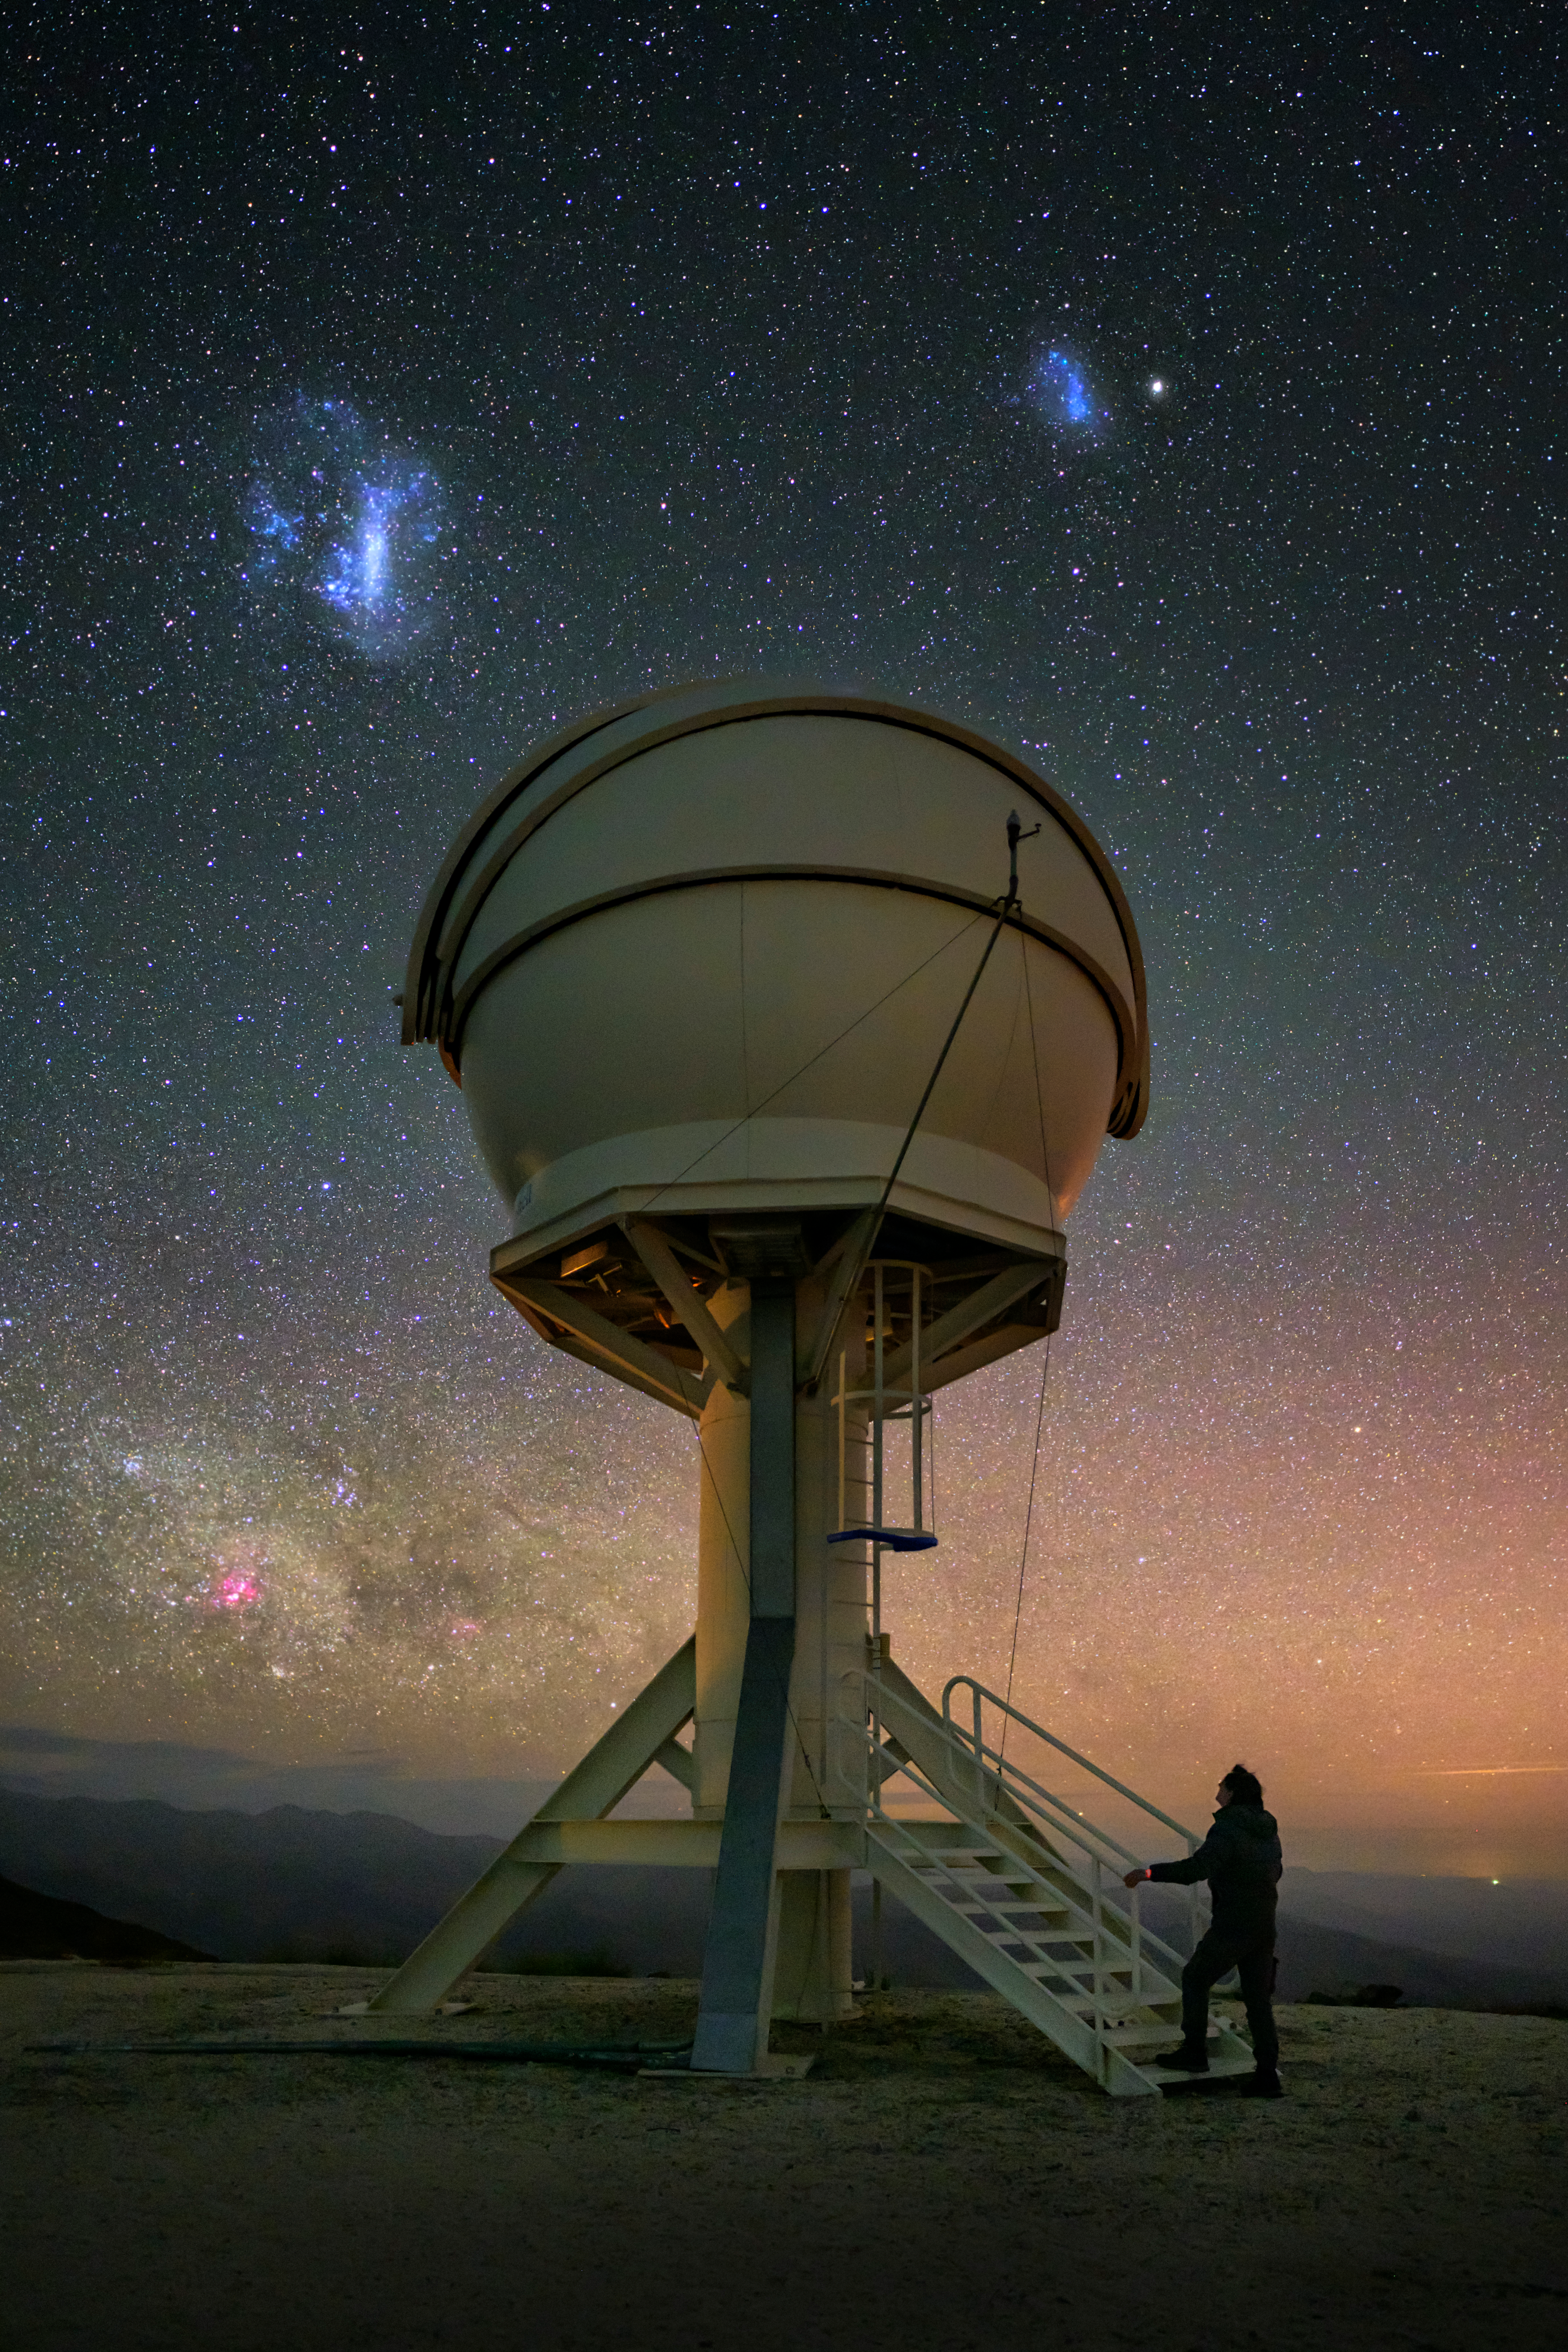

The next step in gravitational wave studies

A small step is being taken up the stairs to one of the BlackGEM telescopes in this Picture of the Week, but this facility represents a giant leap in gravitational wave studies at ESO’s La Silla Observatory in Chile. BlackGEM — which was developed by Radboud University, the Netherlands Research School for Astronomy, and the KU Leuven and officially inaugurated in January 2024 — is a mostly robotic array of optical telescopes designed to scan the southern sky.

Each telescope in the array is aimed at different parts of the clear sky above La Silla, ever ready to detect the visible light afterglow of gravitational wave sources — cataclysmic events such as merging neutron stars or black holes. BlackGEM will pinpoint where these sources are and provide astronomers with a target for follow-up observations with other, larger telescopes to learn more about them.

From the southern hemisphere, astronomers also have a pristine view of the Milky Way and our neighbour galaxies, the Magellanic Clouds, seen here in their characteristic wispy and cloud-like shape. In the Mapuche culture of south-central Chile, these clouds are known as lafken, labken or künchalabken (“the lagoons”) as well as rünanko (“the water wells”).

Credit: ESO/A. Ghizzi Panizza (www.albertoghizzipanizza.com)